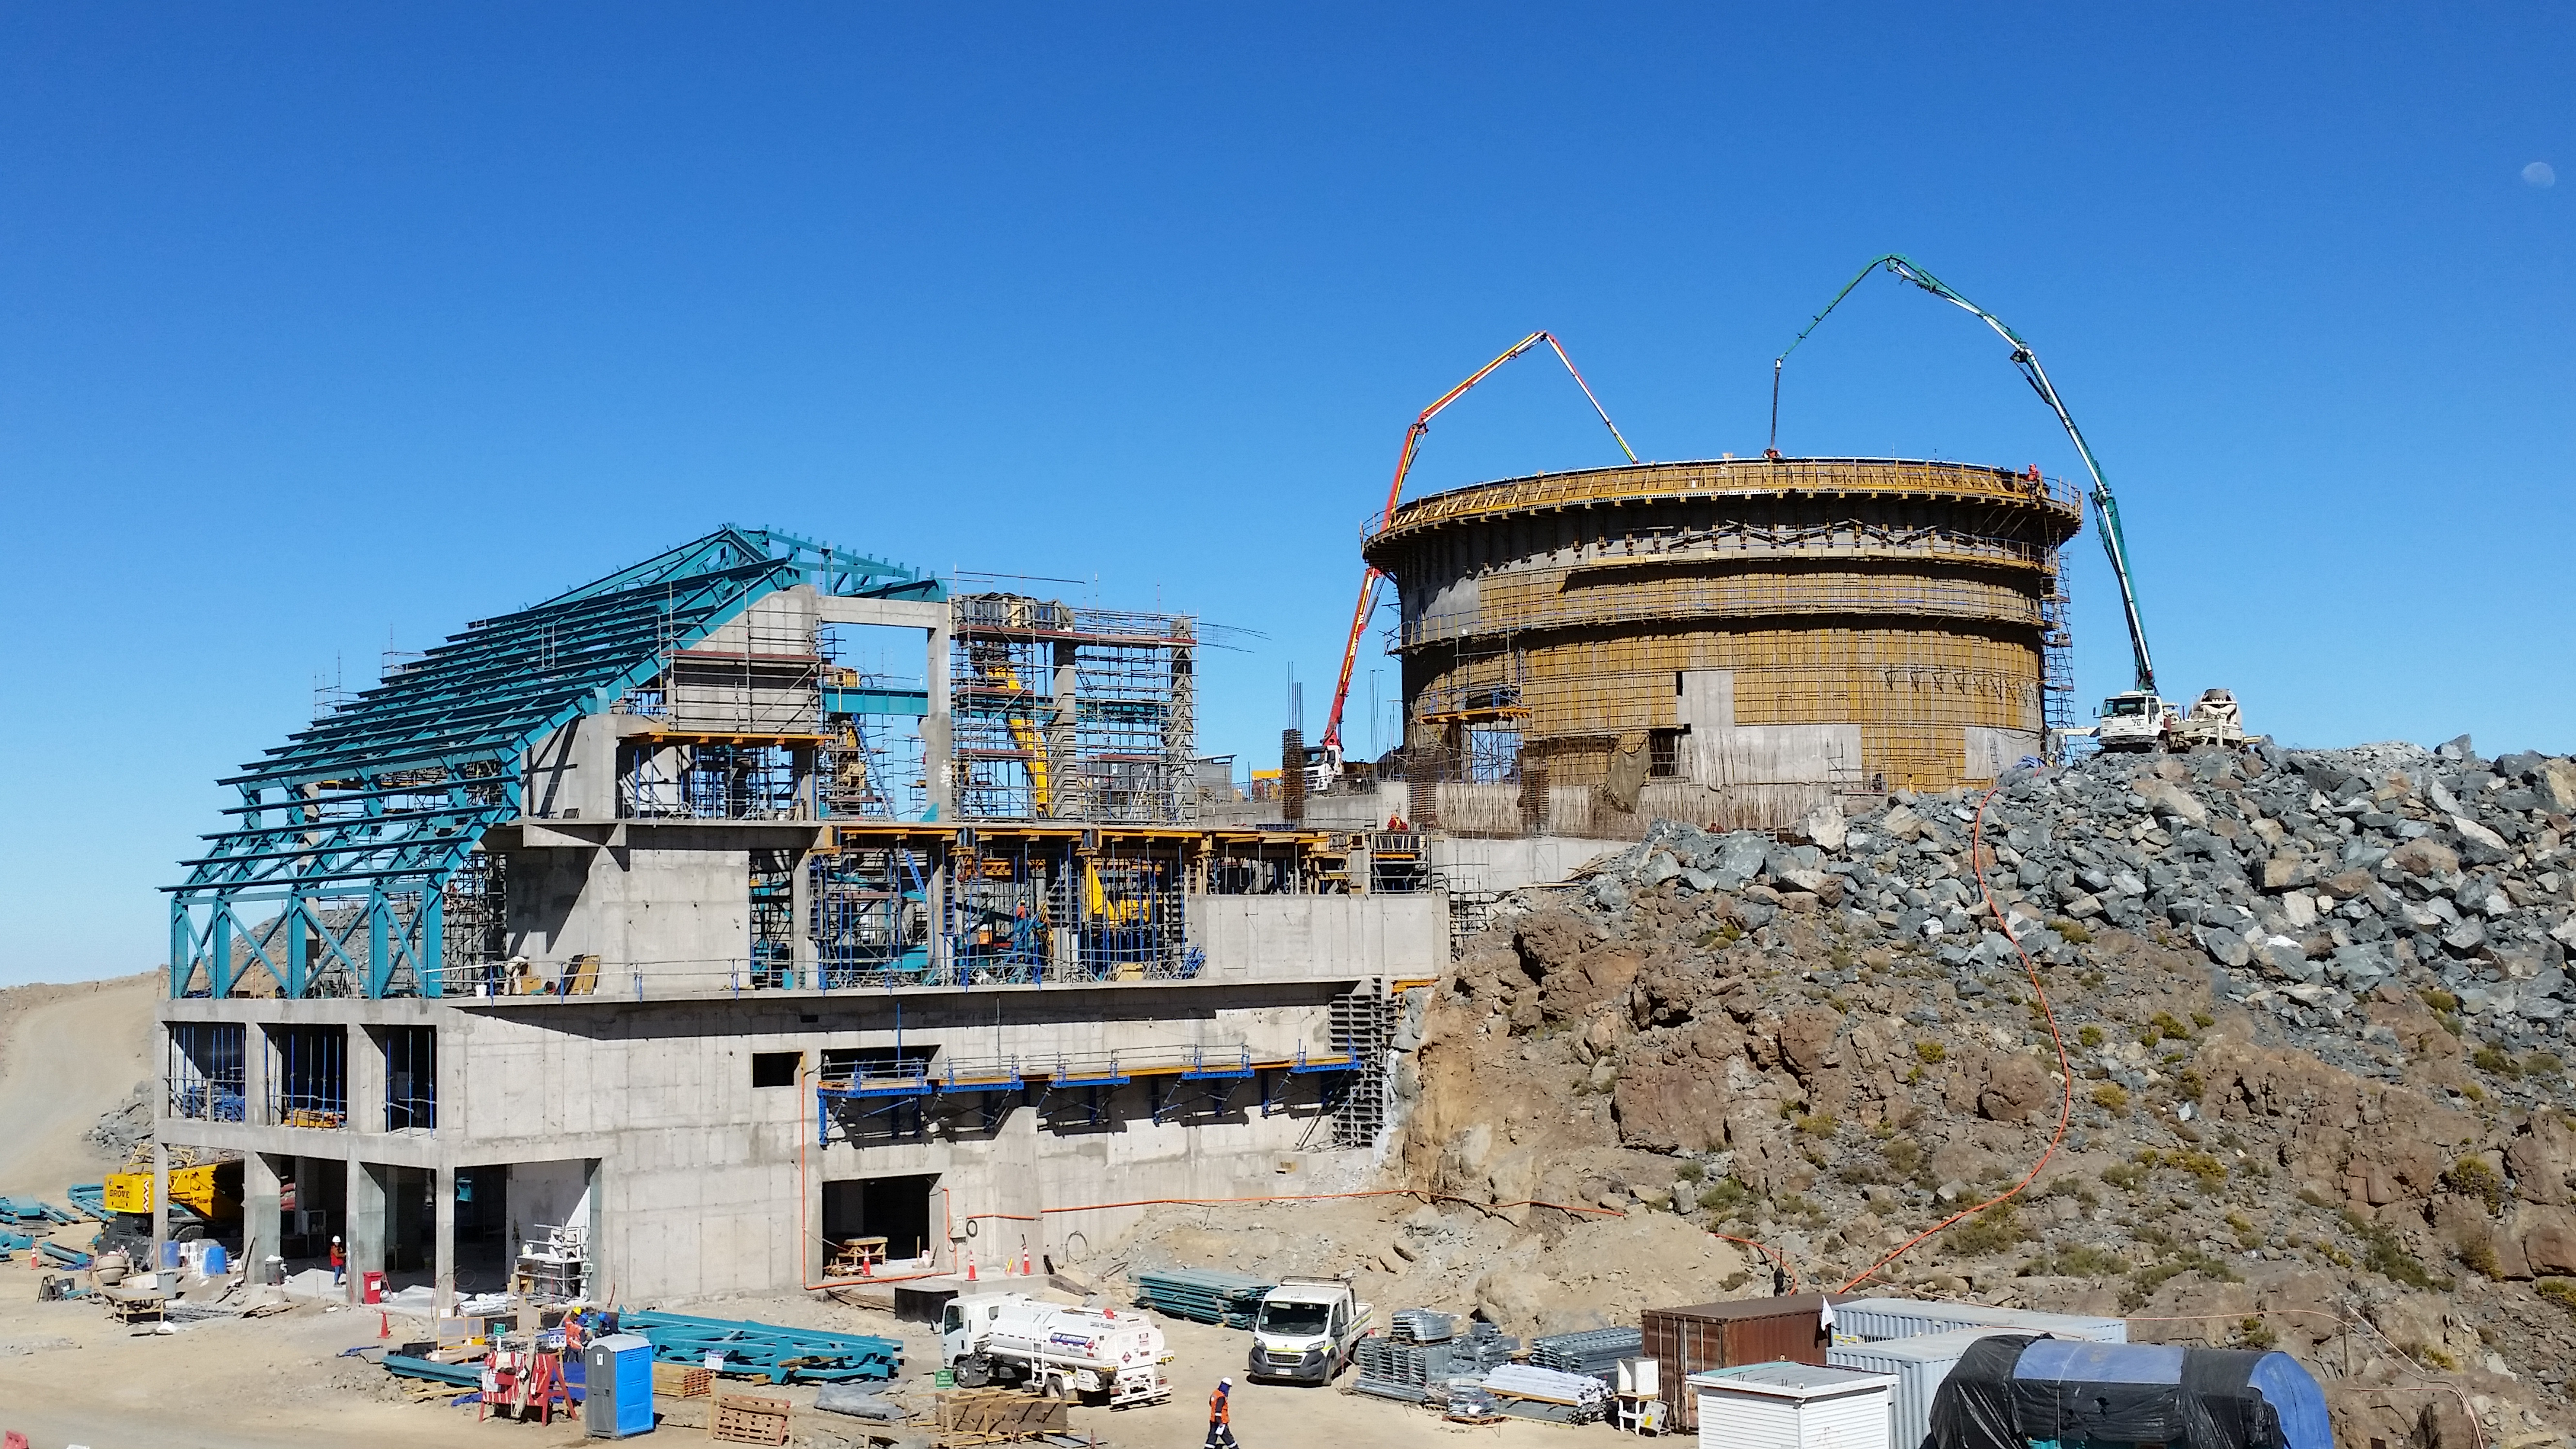

Final pour

Final concrete pour to complete the lower enclosure.

Credit: Rubin Observatory/NSF/AURA